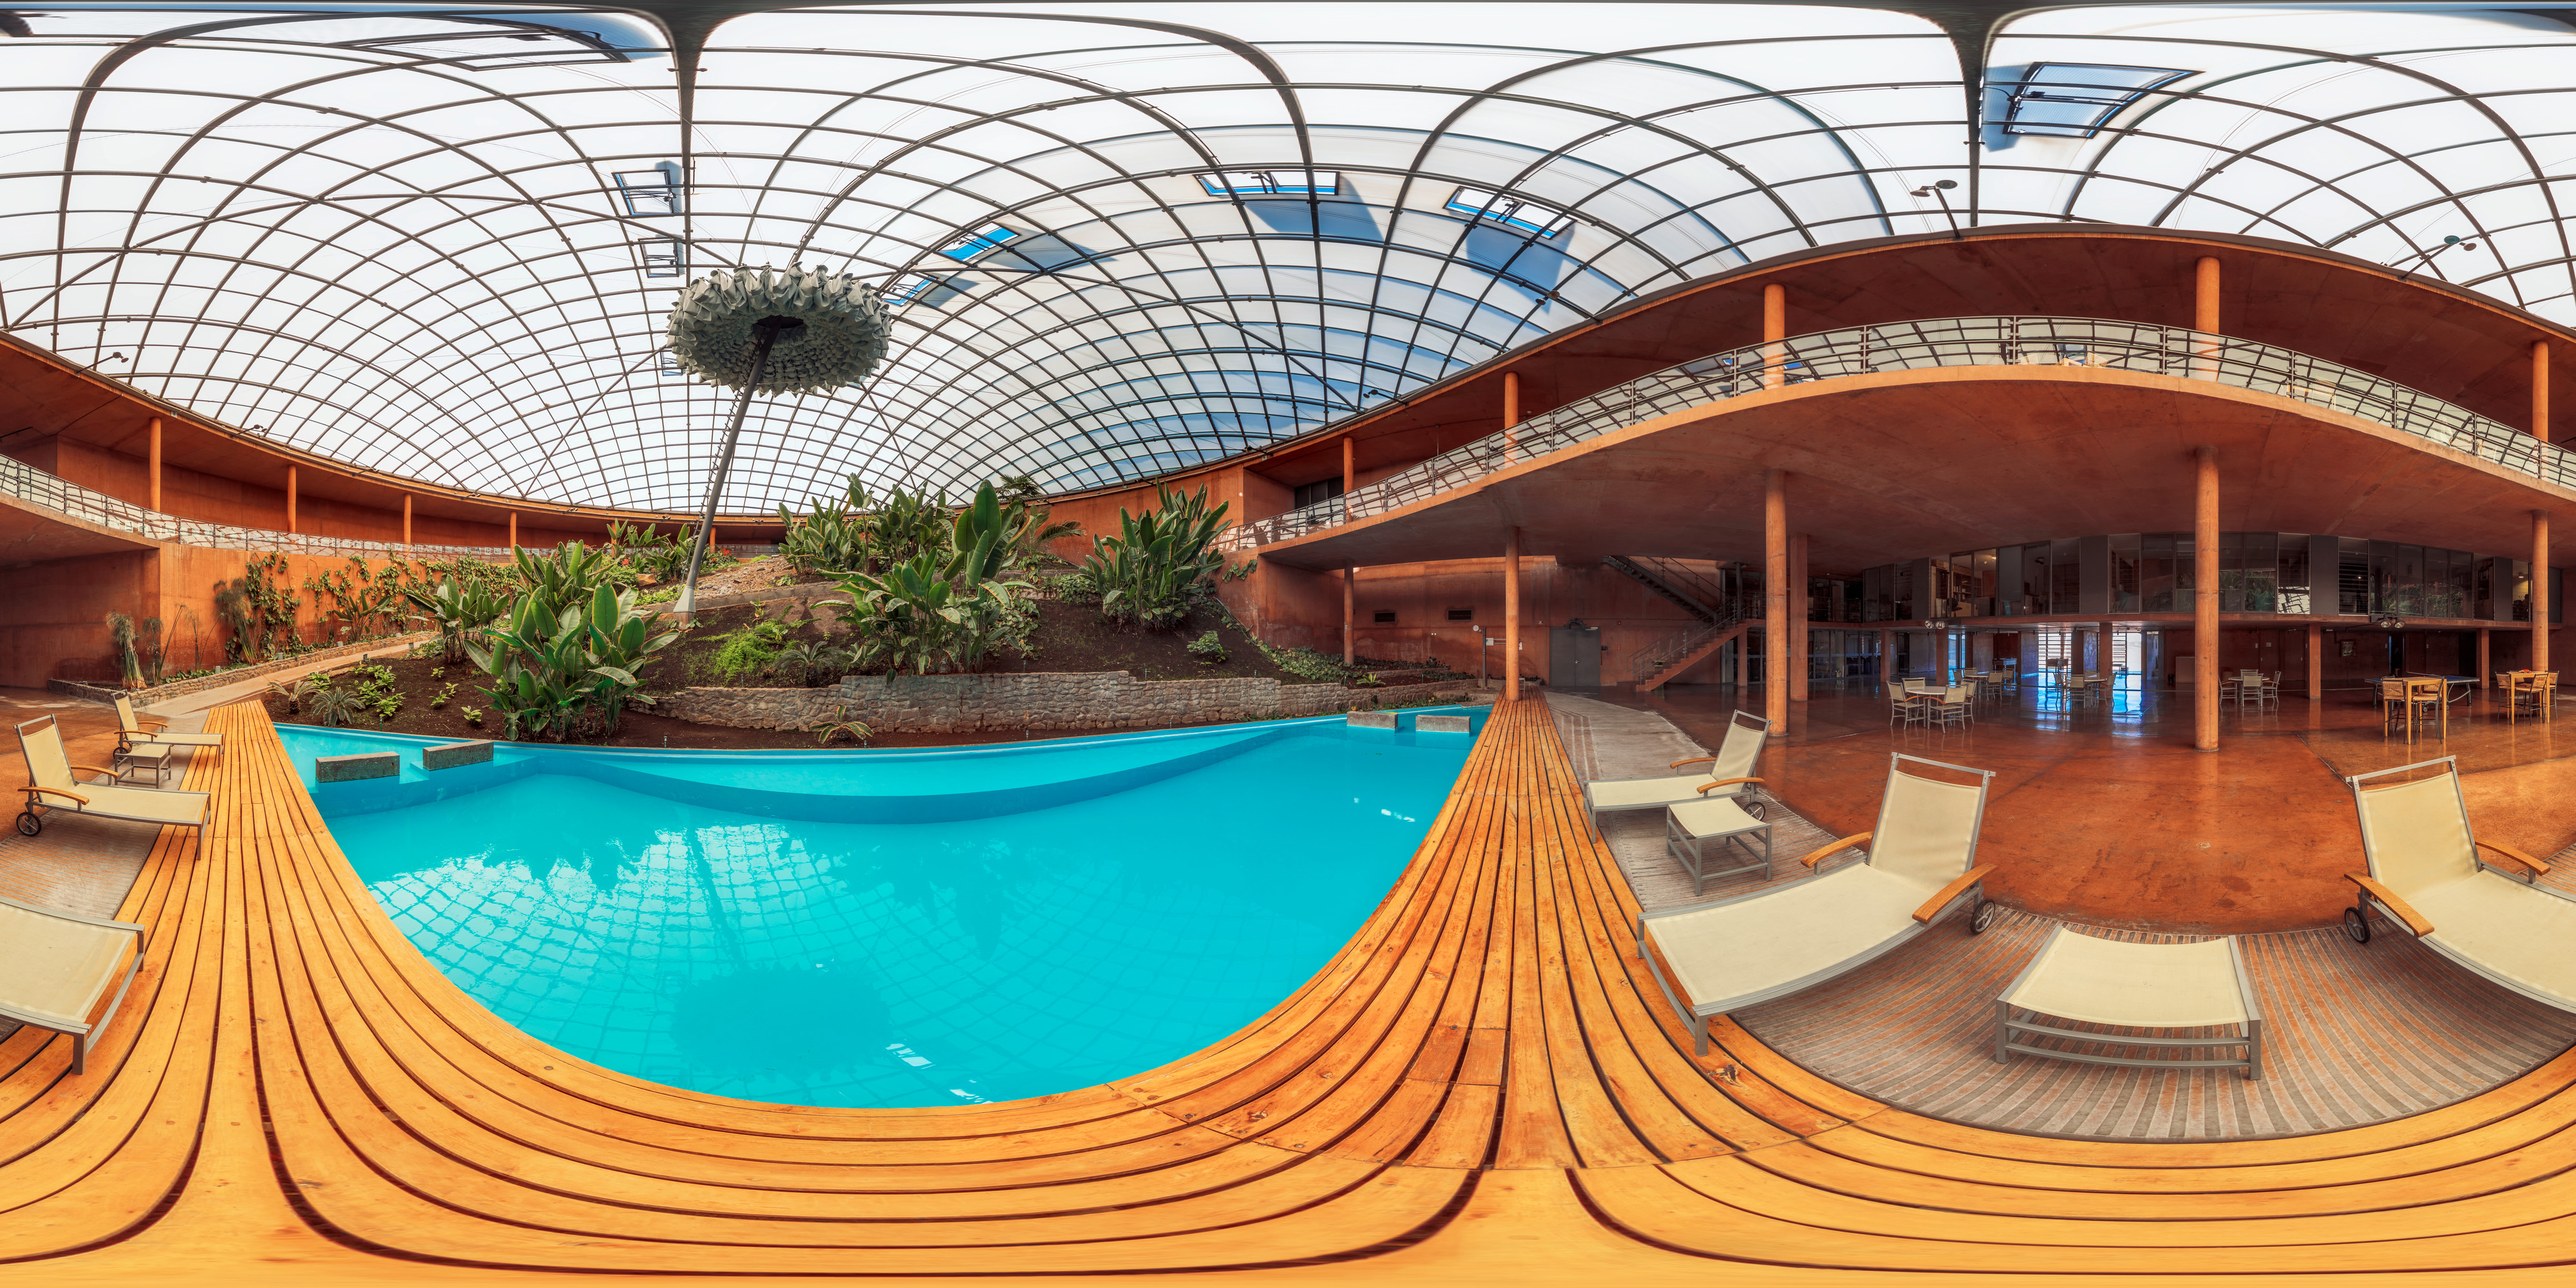

Paranal Residencia interior panorama

A 360 degree panorama of the interior of the Residencia at Paranal Observatory. This oasis in the desert is used by both visitors and staff to unwind and rest from both their hard work and the harsh environment outside.

Credit: M. Cabral/ESO